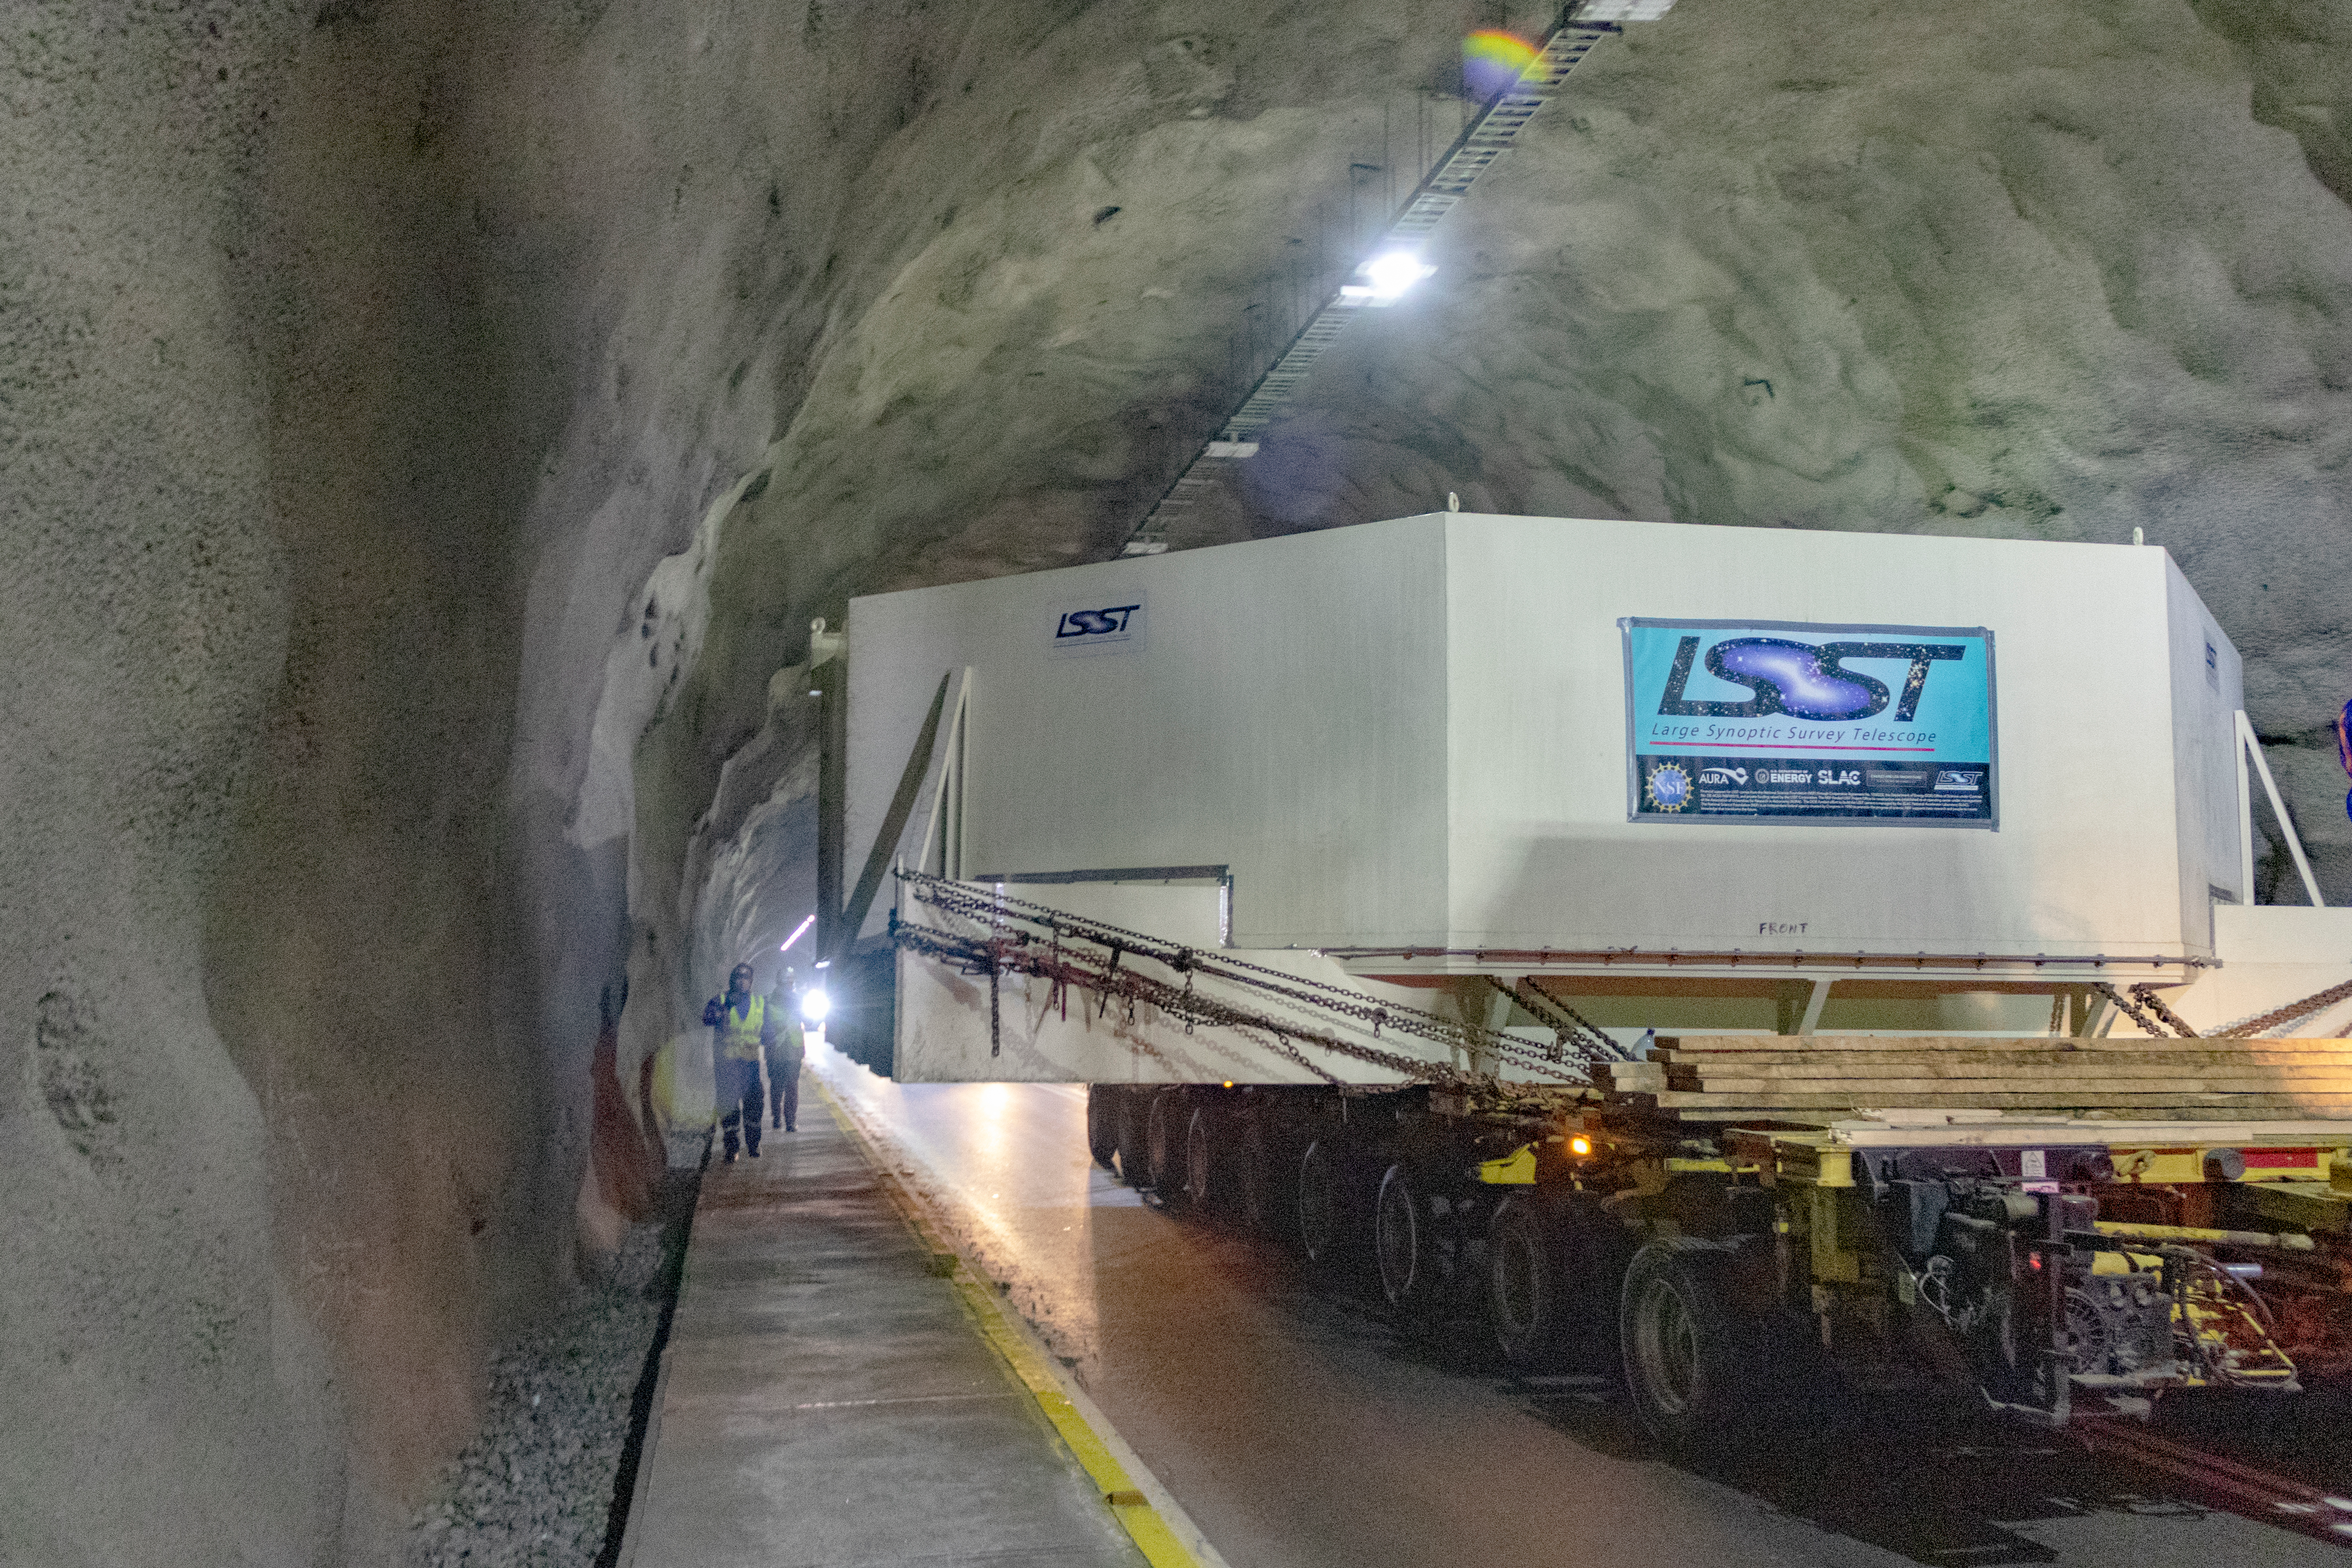

M1M3 Transported to the Summit

The LSST Primary/Tertiary Mirror (M1M3) arrived in the port of Coquimbo on May 7, and was transported to the LSST summit facility building over the next several days. It arrived on the summit on May 11, 2019.

Credit: Rubin Observatory/NSF/AURA